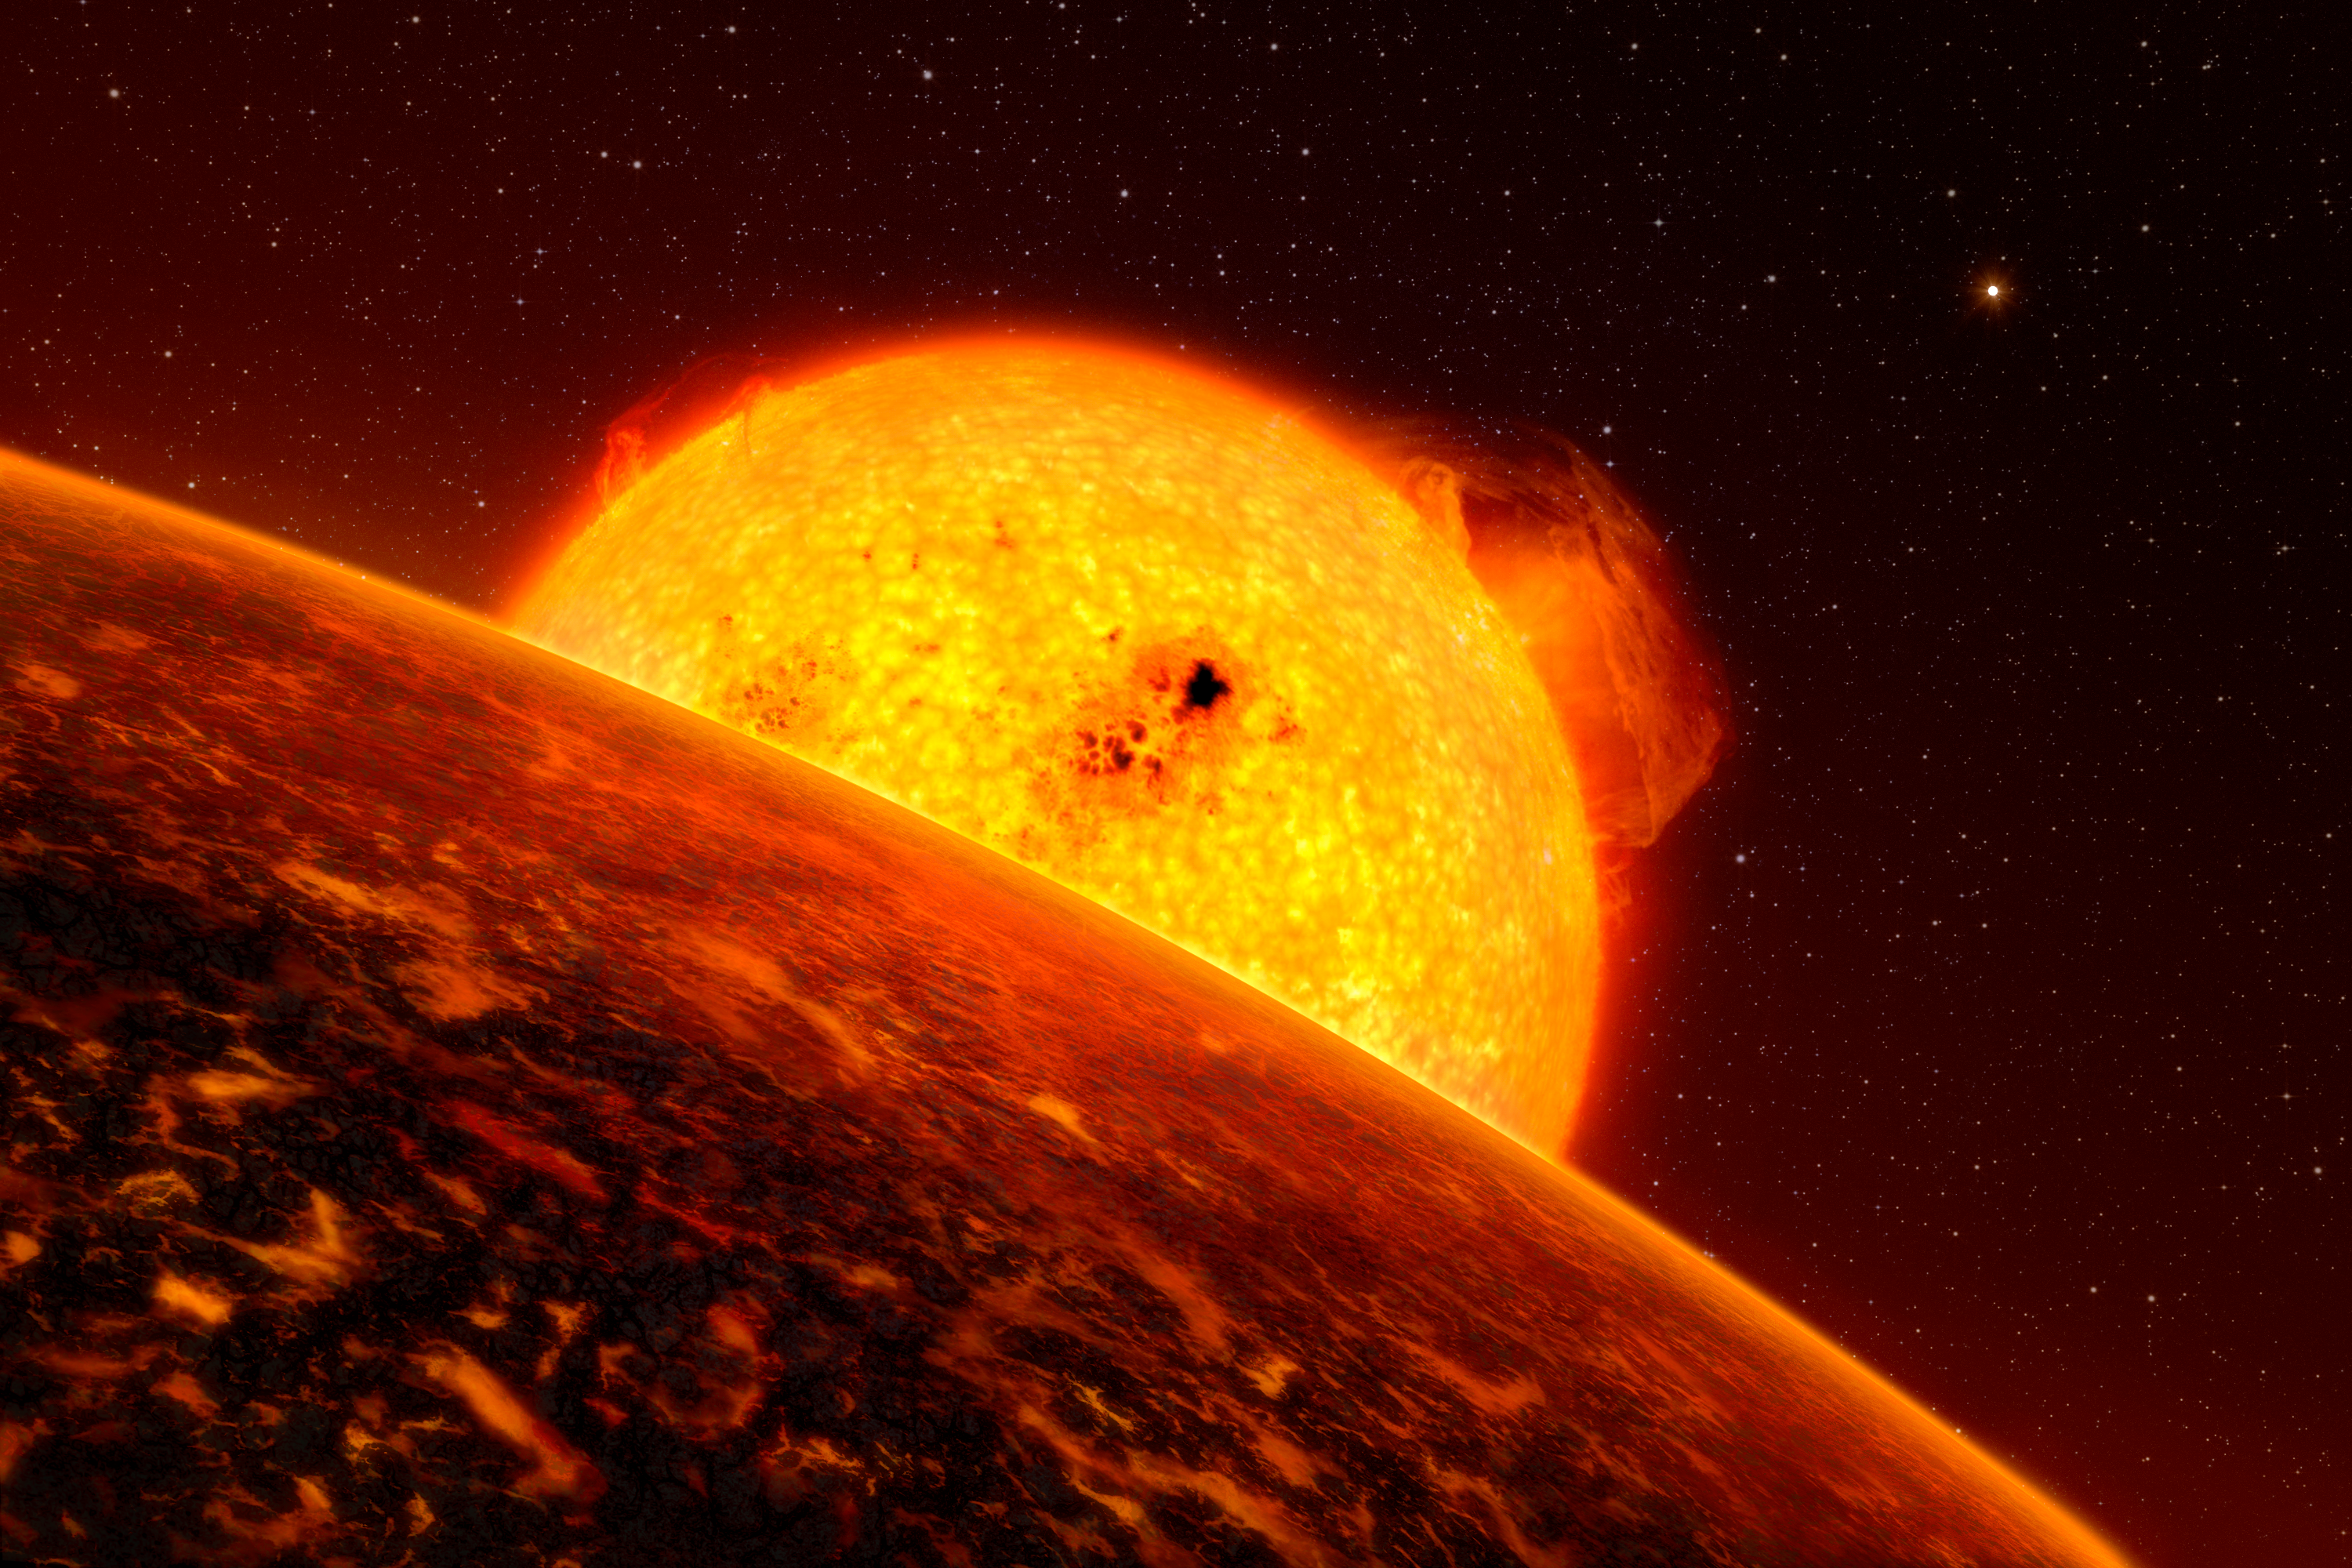

Artist’s impression of CoRoT-7b

The exoplanet CoRoT-7b is so close to its Sun-like host star that it must experience extreme conditions. This planet has a mass five times that of Earth’s and is in fact the closest known exoplanet to its host star, which also makes it the fastest — it orbits its star at a speed of more than 750 000 kilometres per hour. The probable temperature on its “day-face” is above 2,000 degrees, but minus 200 degrees on its night face. Theoretical models suggest that the planet may have lava or boiling oceans on its surface. Our artist has provided an impression of how it may look like if it were covered by lava. The sister planet, Corot-7c, is seen in the distance.

Credit: ESO/L. Calçada